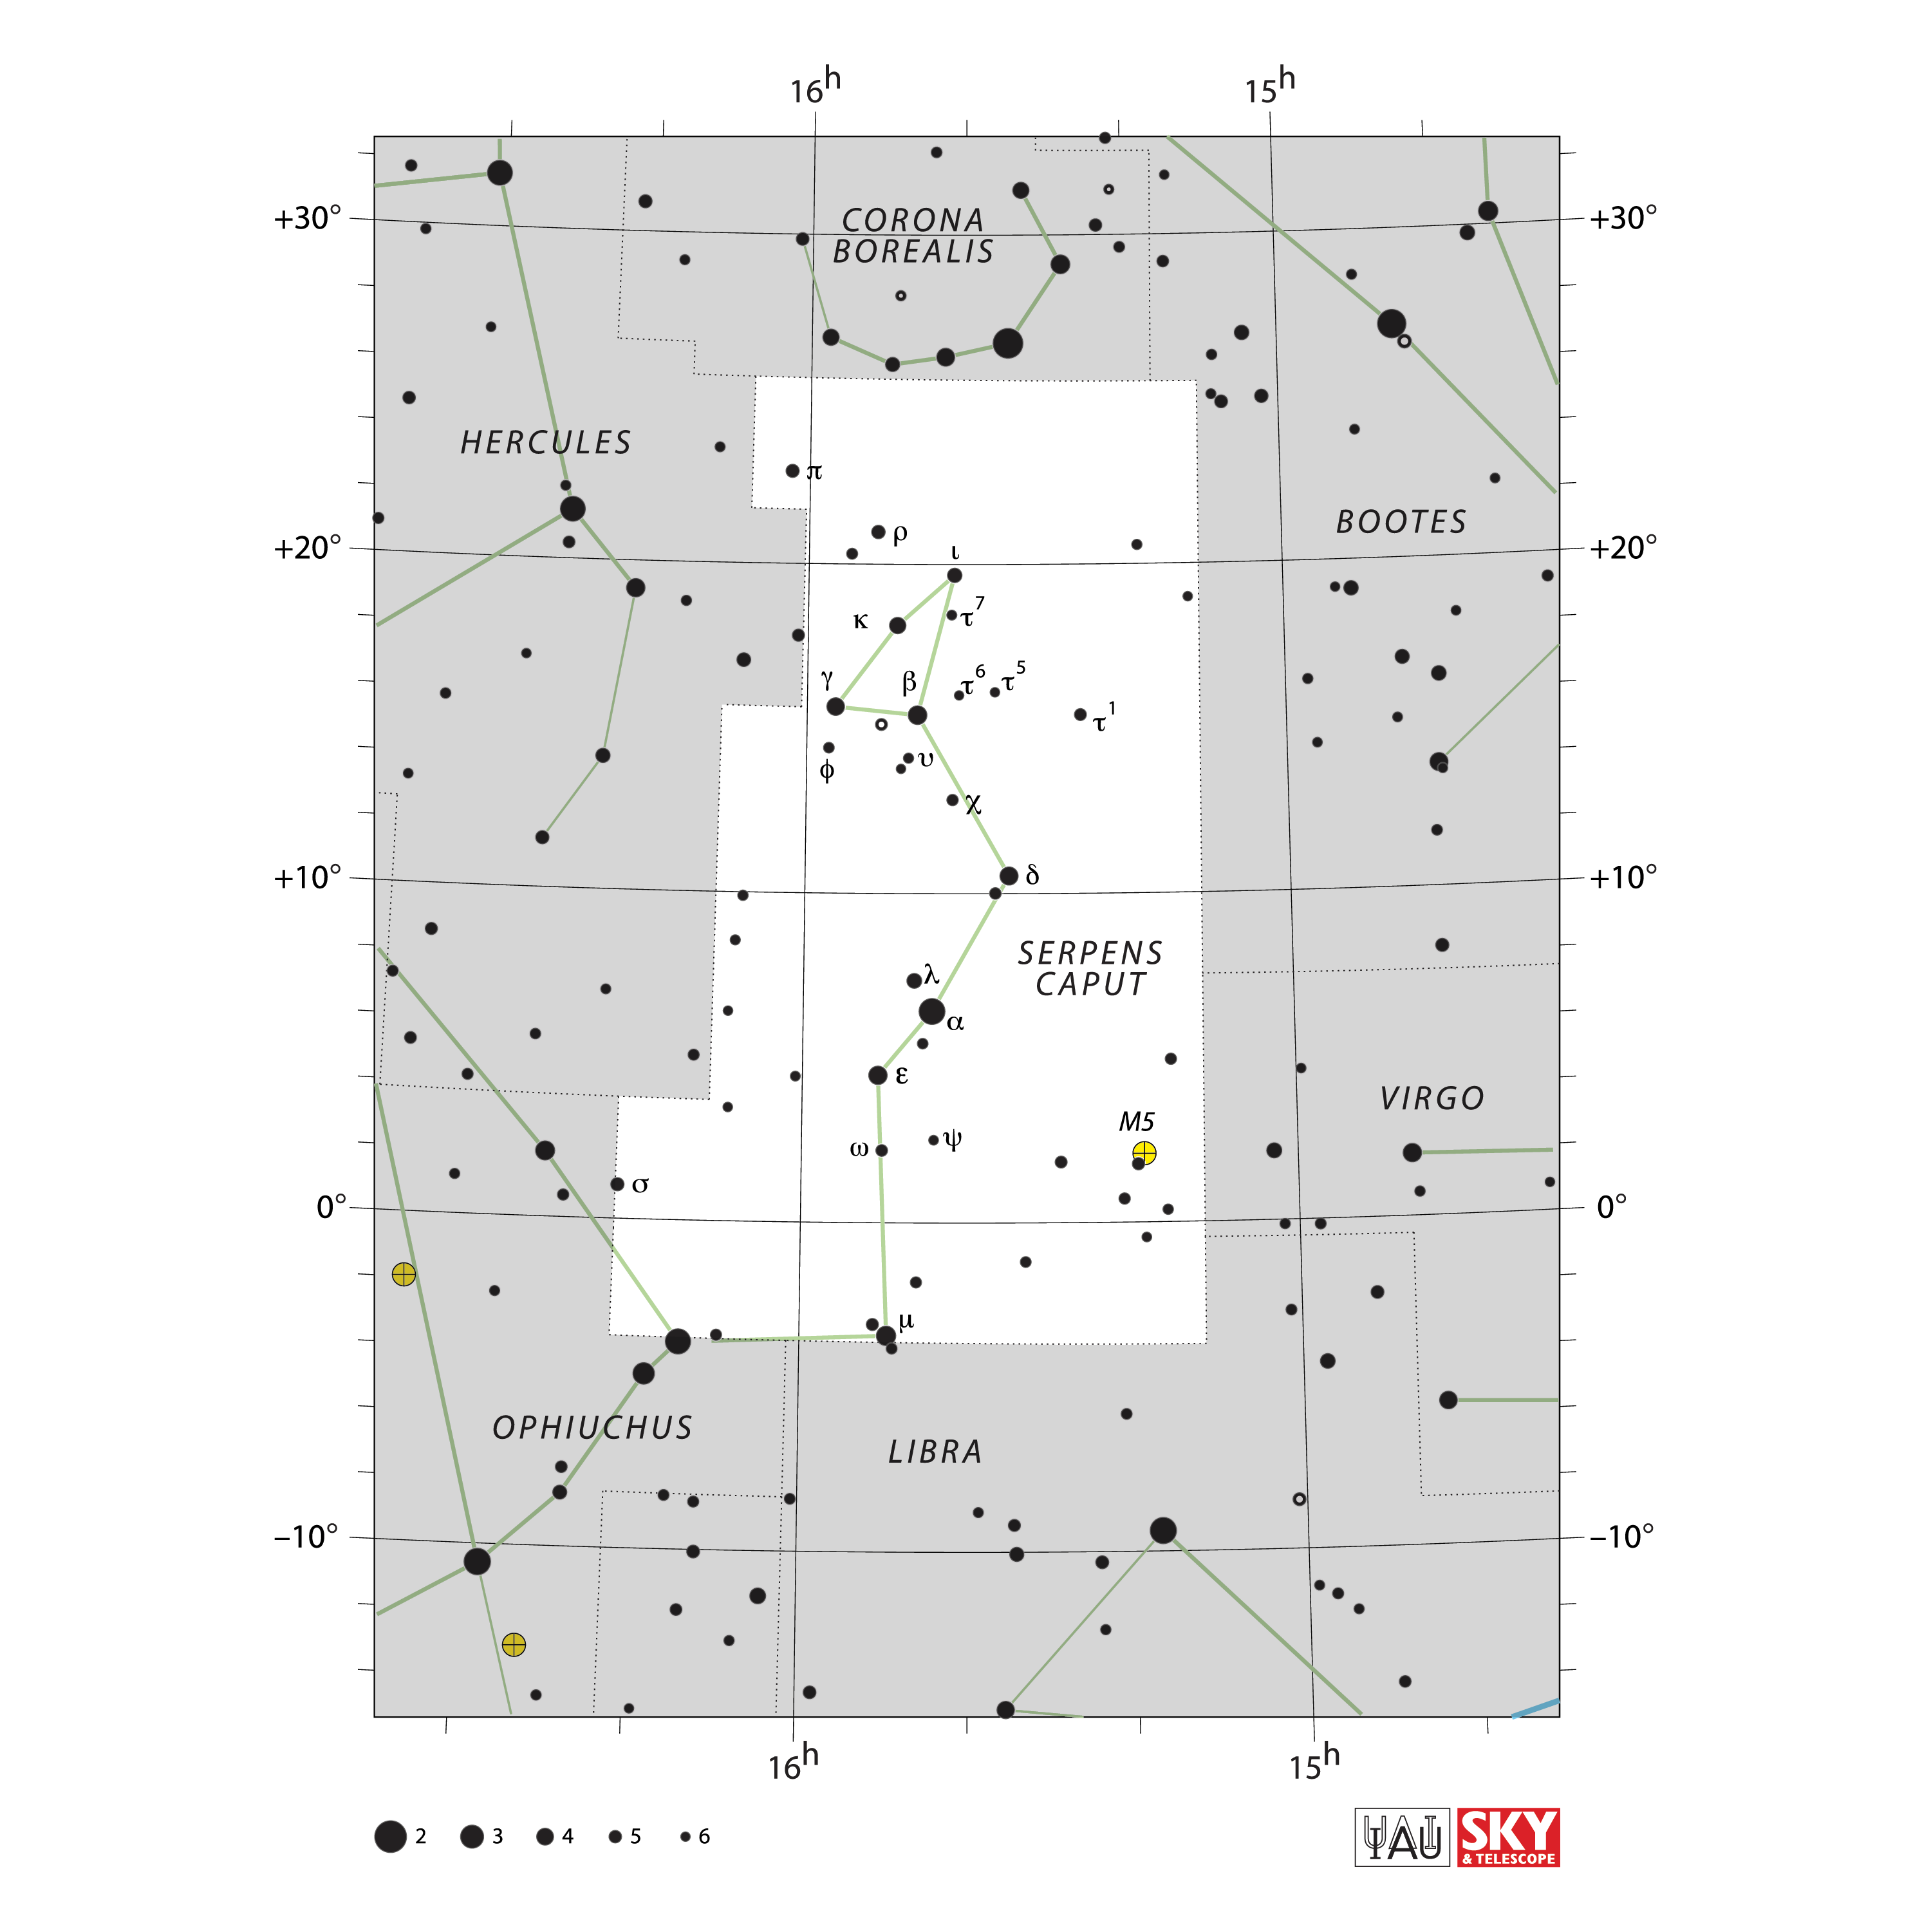

Serpens Caput

Credit: IAU and Sky & Telescope